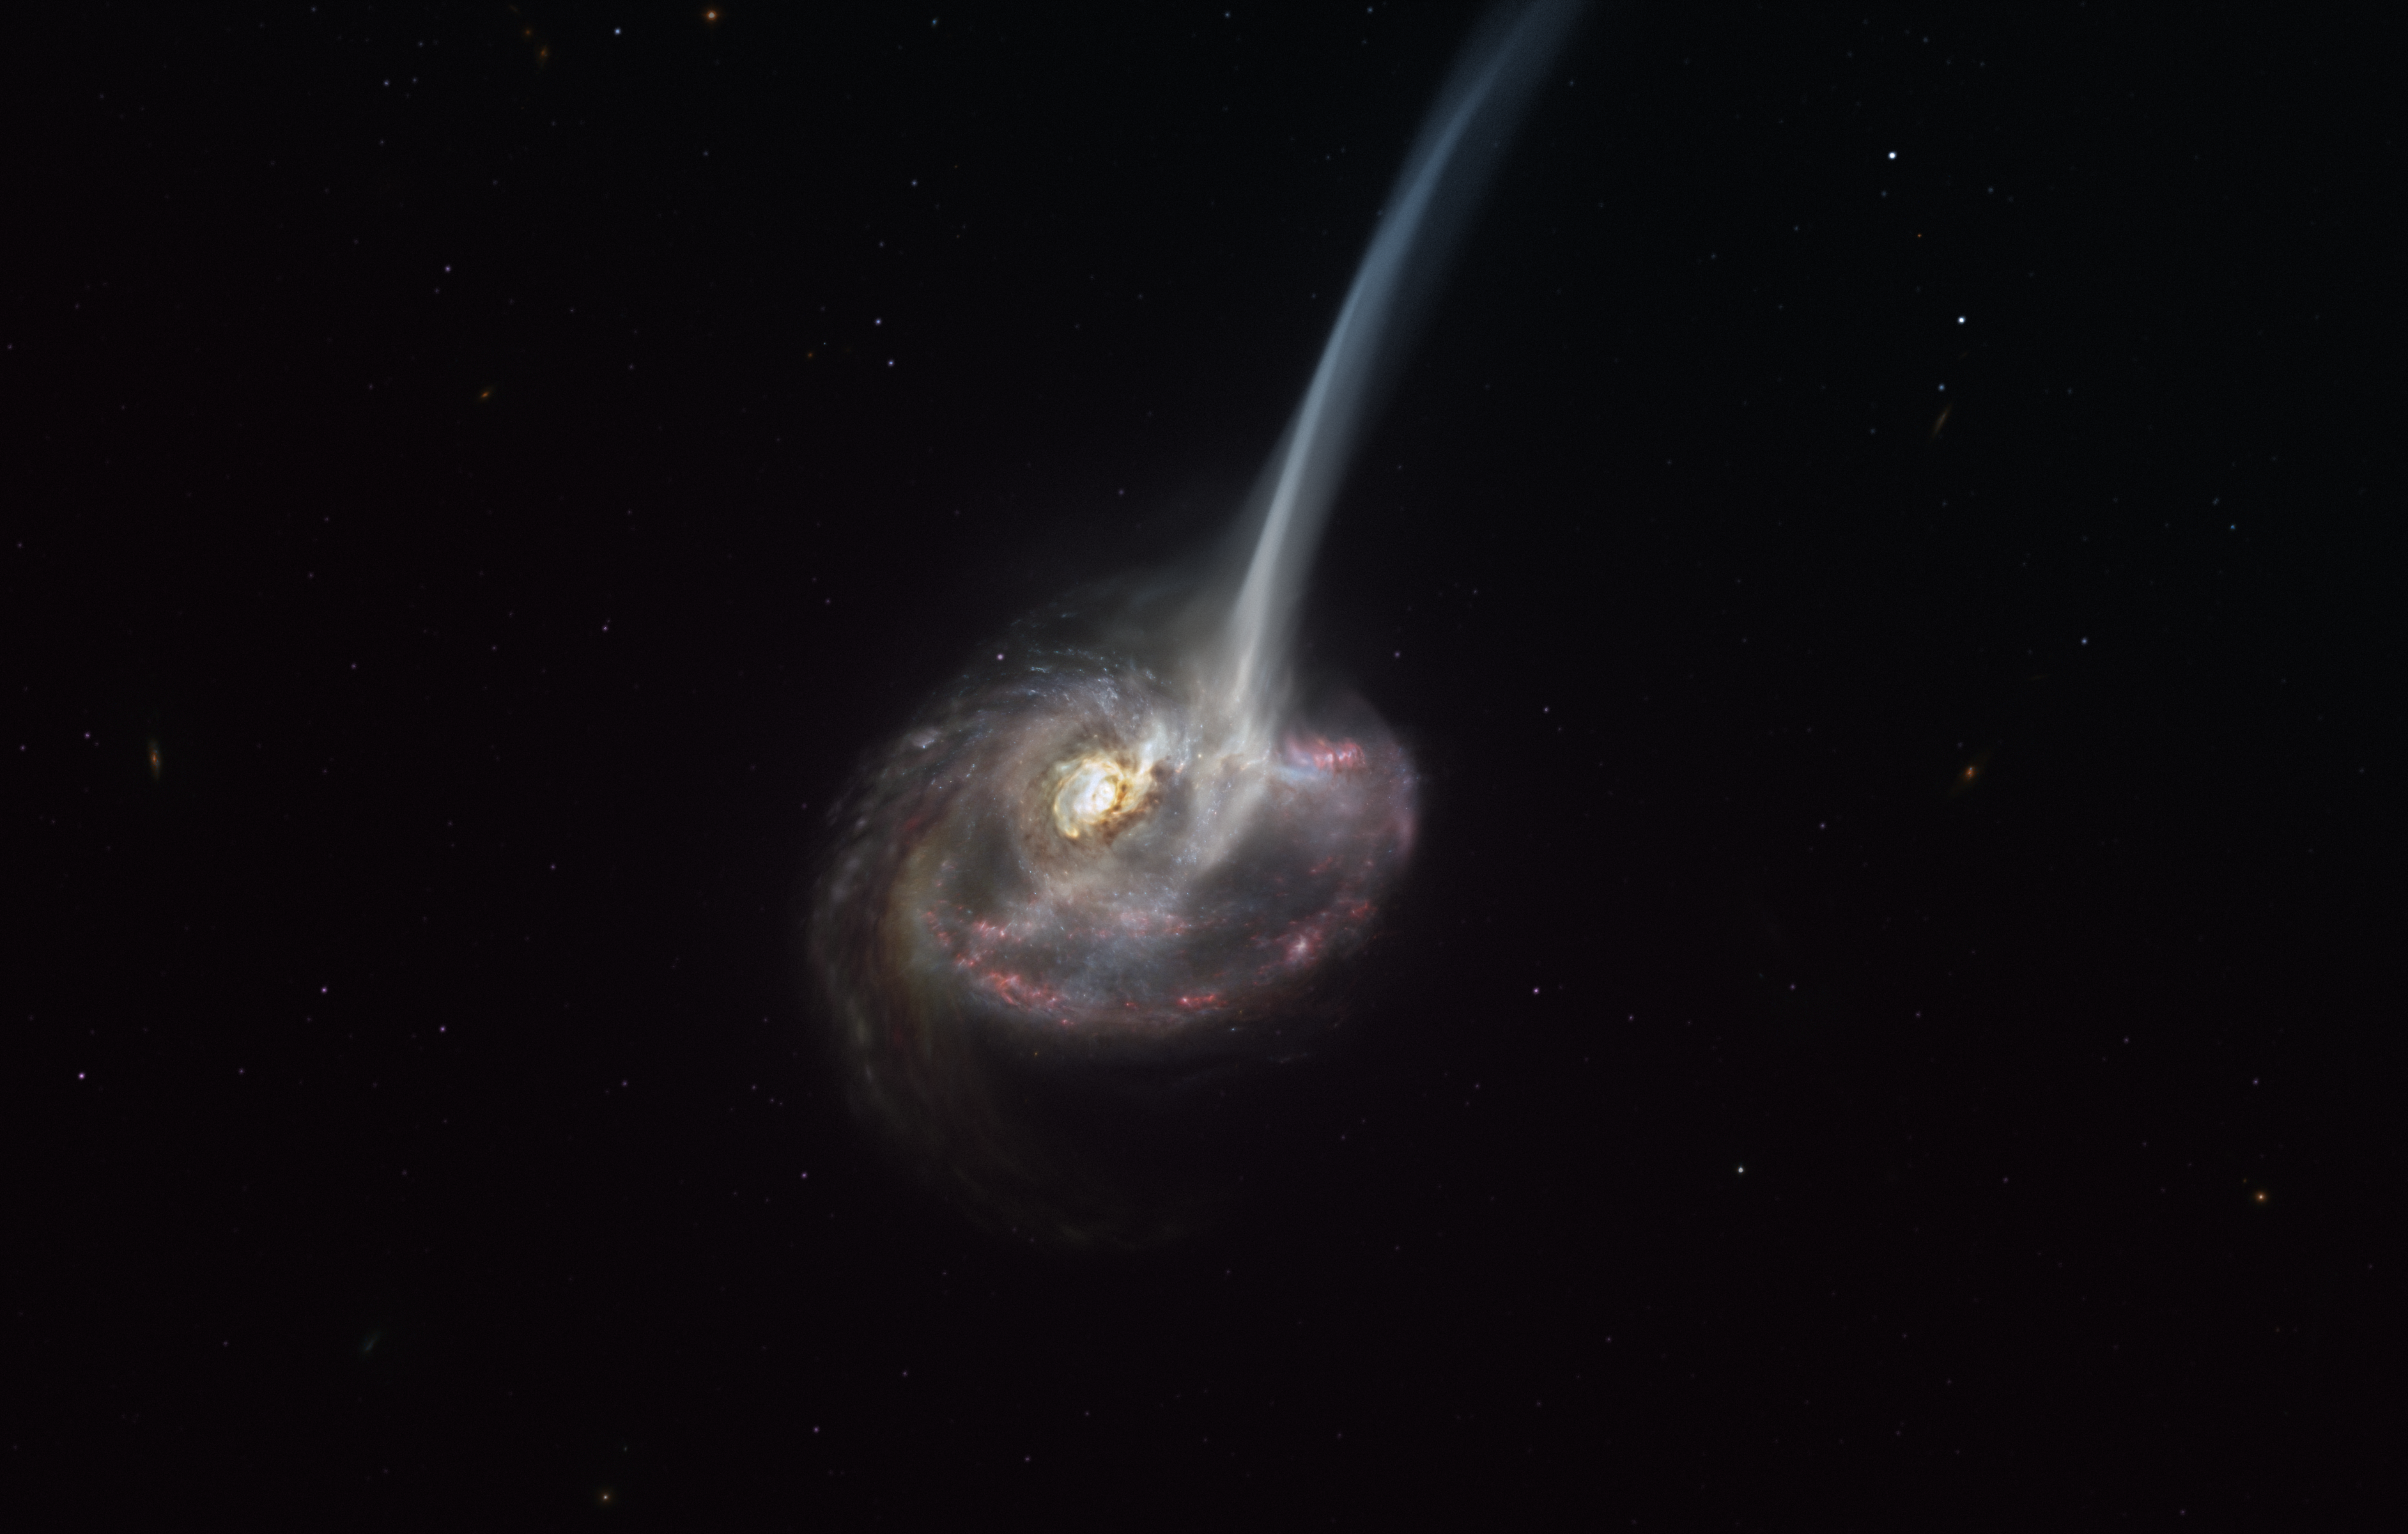

Artist’s representation of the ID2299 galaxy

This artist’s impression of ID2299 shows the galaxy, the product of a galactic collision, and some of its gas being ejected by a “tidal tail” as a result of the merger. New observations made with ALMA, in which ESO is a partner, have captured the earliest stages of this ejection, before the gas reached the very large scales depicted in this artist’s impression.

Credit: ESO/M. Kornmesser